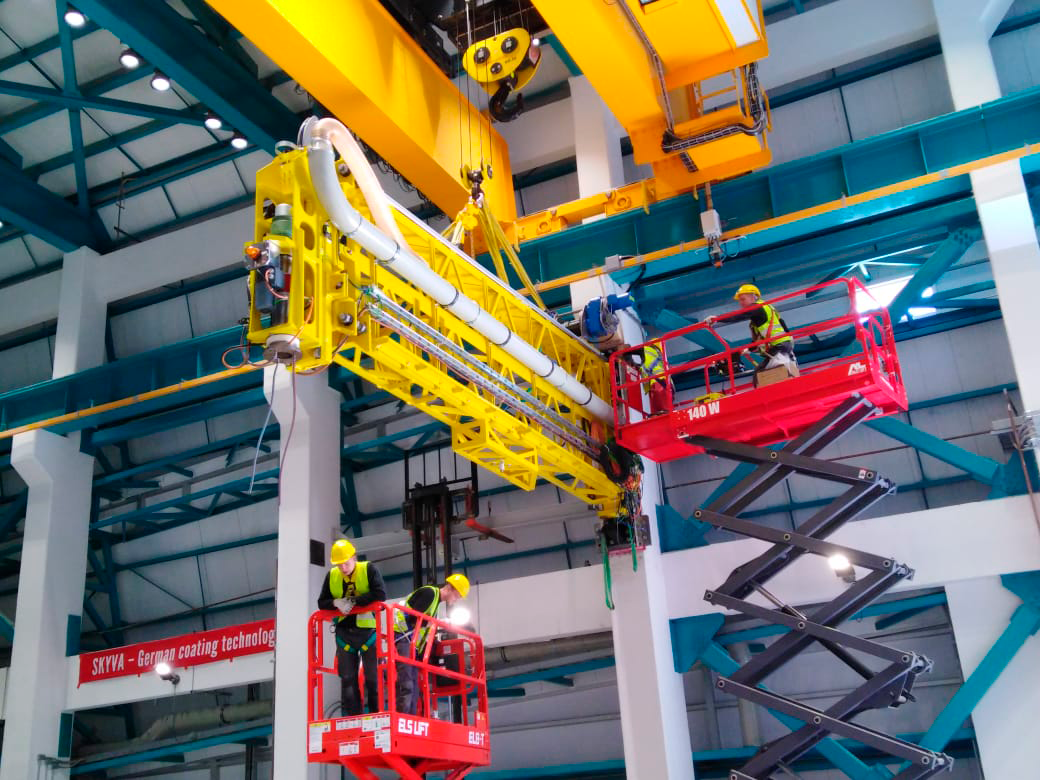

Coating Plant Assembly on Summit

A crew from Von Ardenne, the LSST Coating Chamber vendor, is currently onsite at the LSST summit facility building, performing work on the Coating Chamber, which arrived at the summit in November 2018. According to Tomislav Vucina, LSST Coatings Engineer, "The LSST Coating Chamber will be the largest, most modern, and most powerful mirror coating mechanism used by any telescope in the world." The Coating Chamber, which was constructed in Germany, is now beginning a six-month program of “assembly, integration, and commissioning,” which refers to installation of all components of the Coating Plant, and the testing necessary to ensure that everything works the way it’s supposed to. After final acceptance, and after both LSST mirrors arrive, the Coating Plant will be used to coat the Primary/Tertiary Mirror (M1M3) with aluminum, and the Secondary Mirror (M2) with silver.

Credit: Rubin Observatory/NSF/AURA